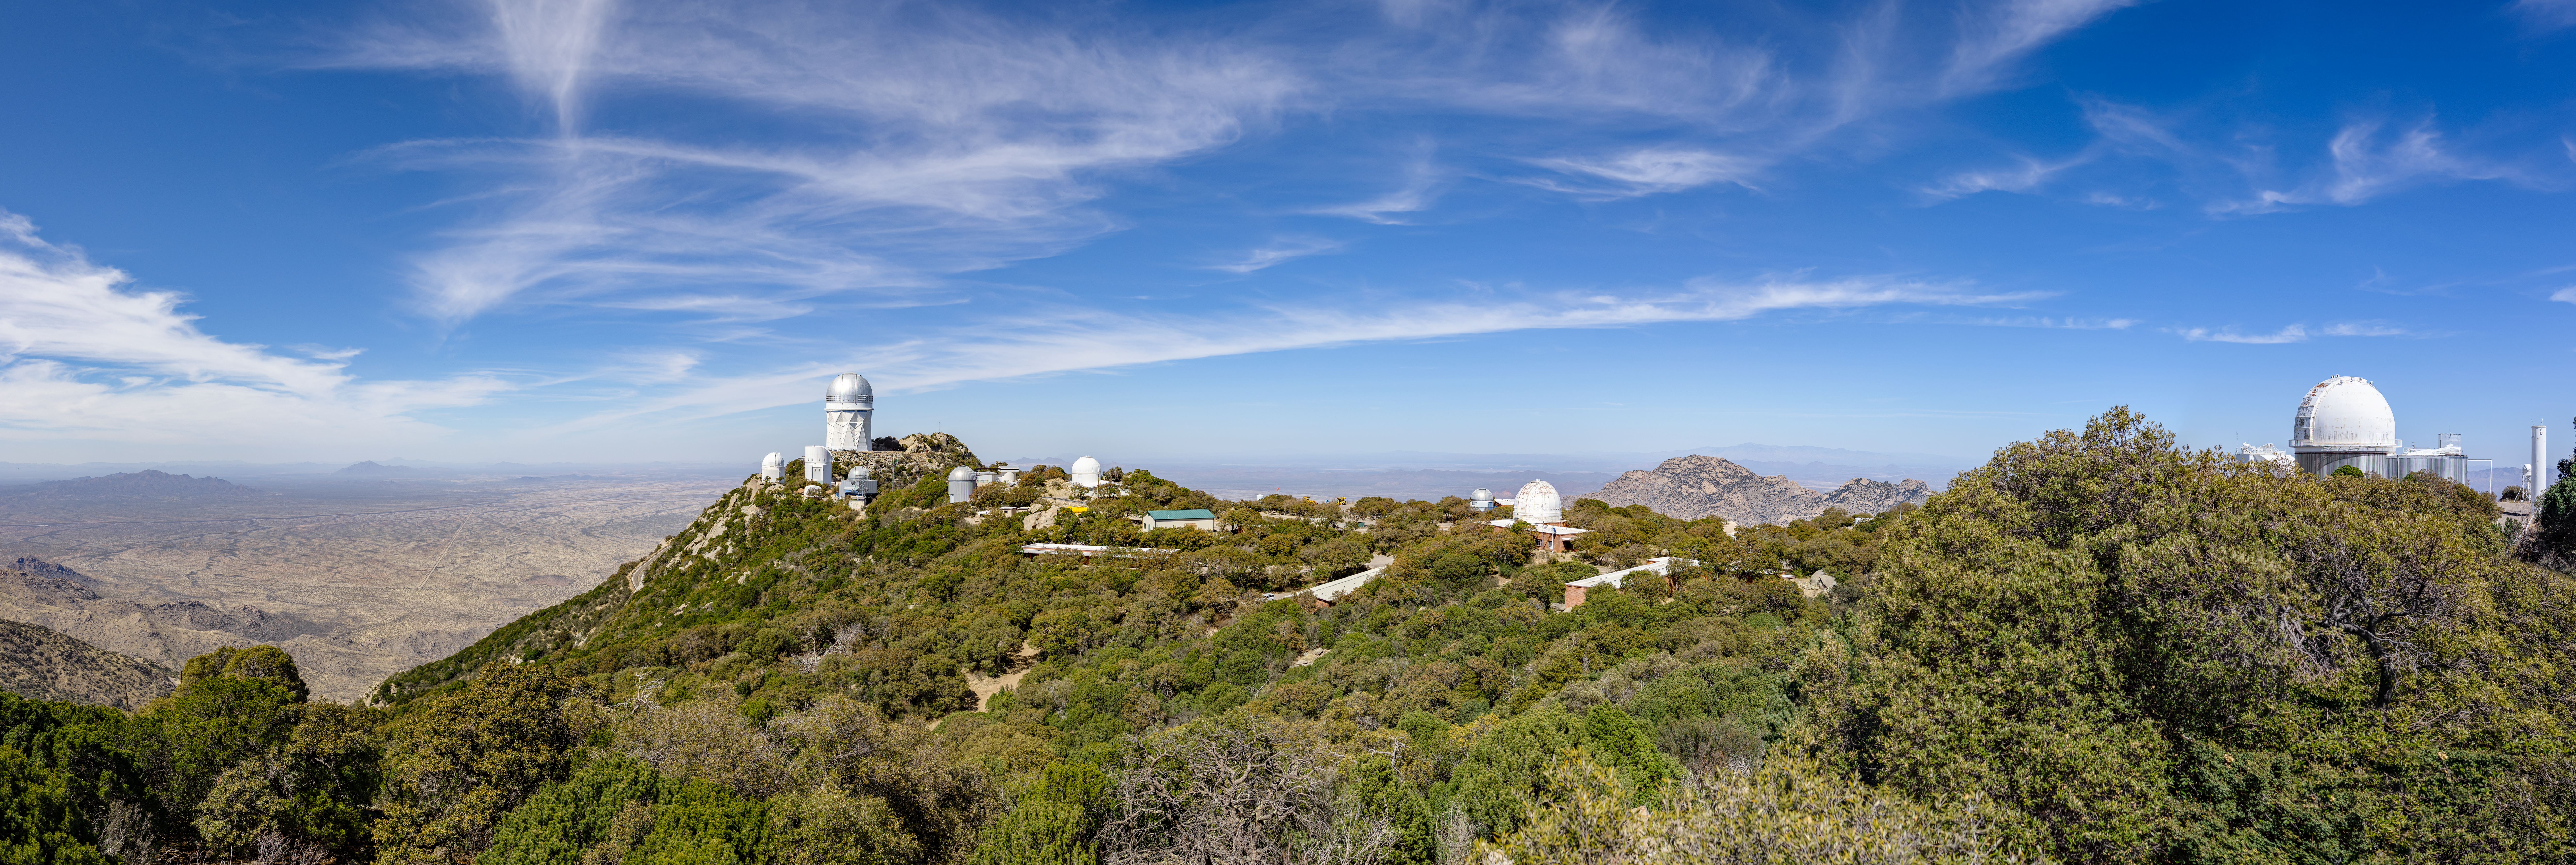

Kitt Peak National Observatory

A panorama of Kitt Peak National Observatory in Arizona.

Credit: KPNO/NOIRLab/NSF/AURA/T. Slovinský